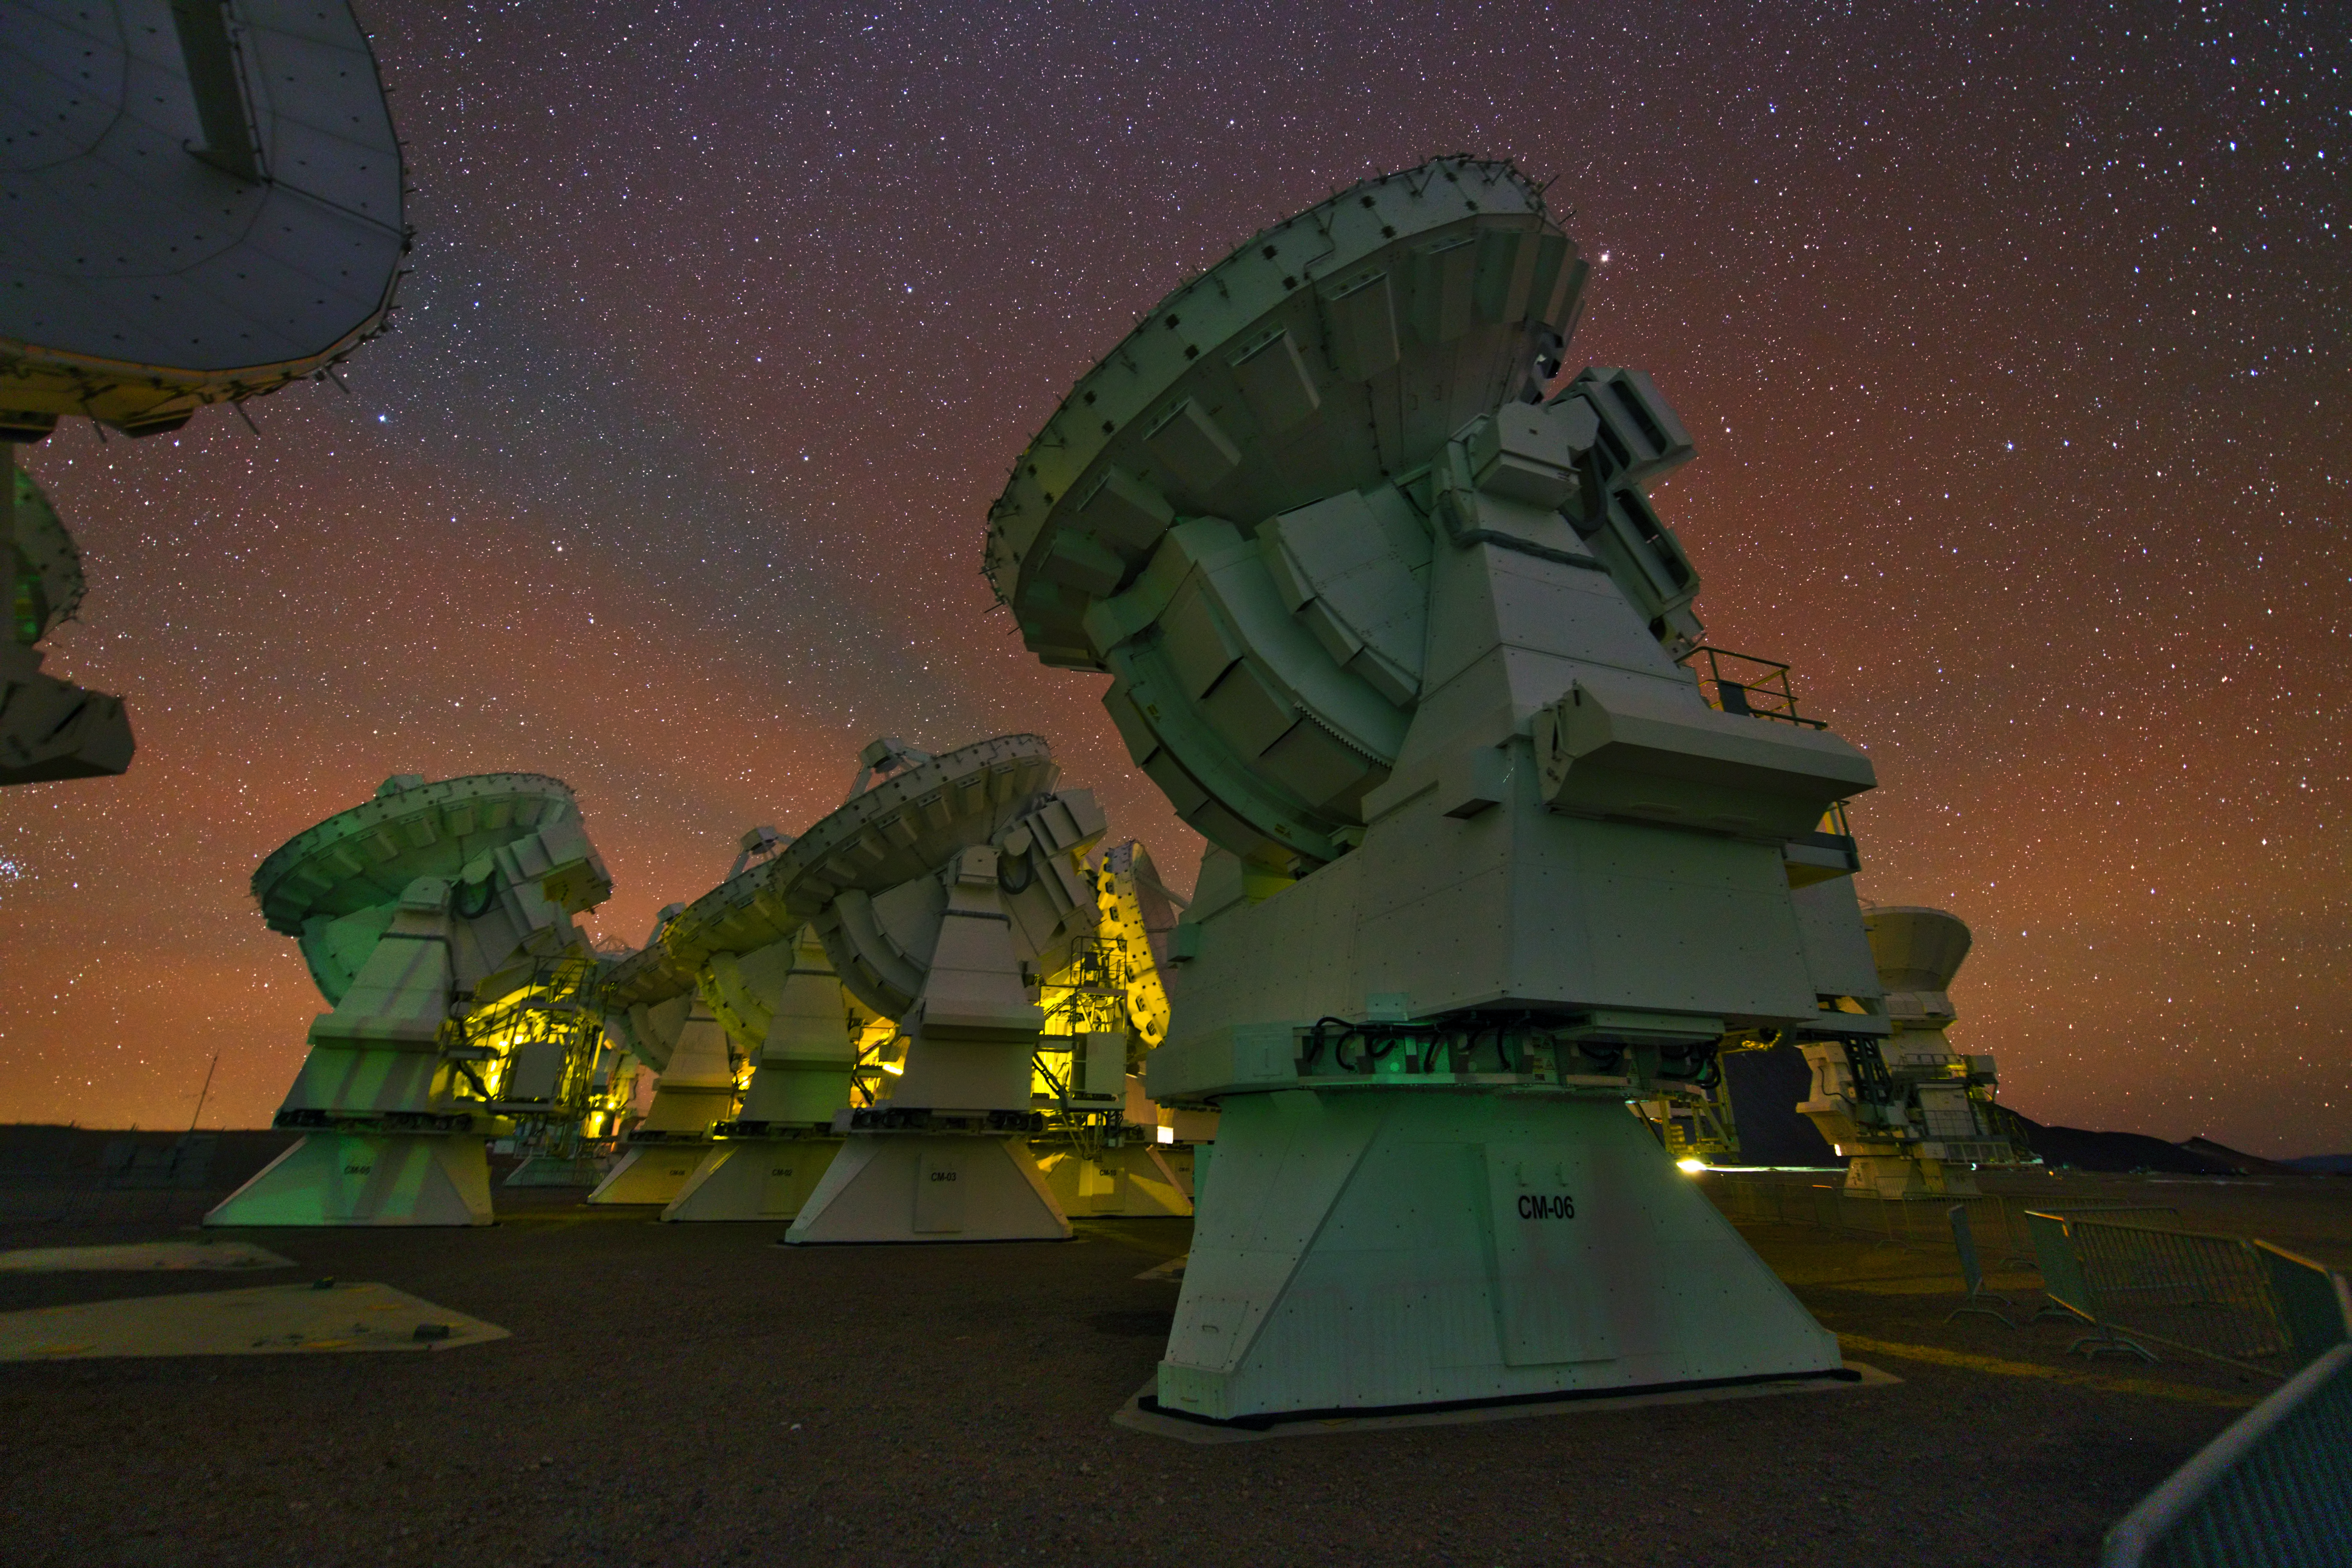

ALMA antennas

A whole group of ALMA antennas was collected on this UHD image, while they are observing the night sky.

Credit: ESO/Y. Beletsky